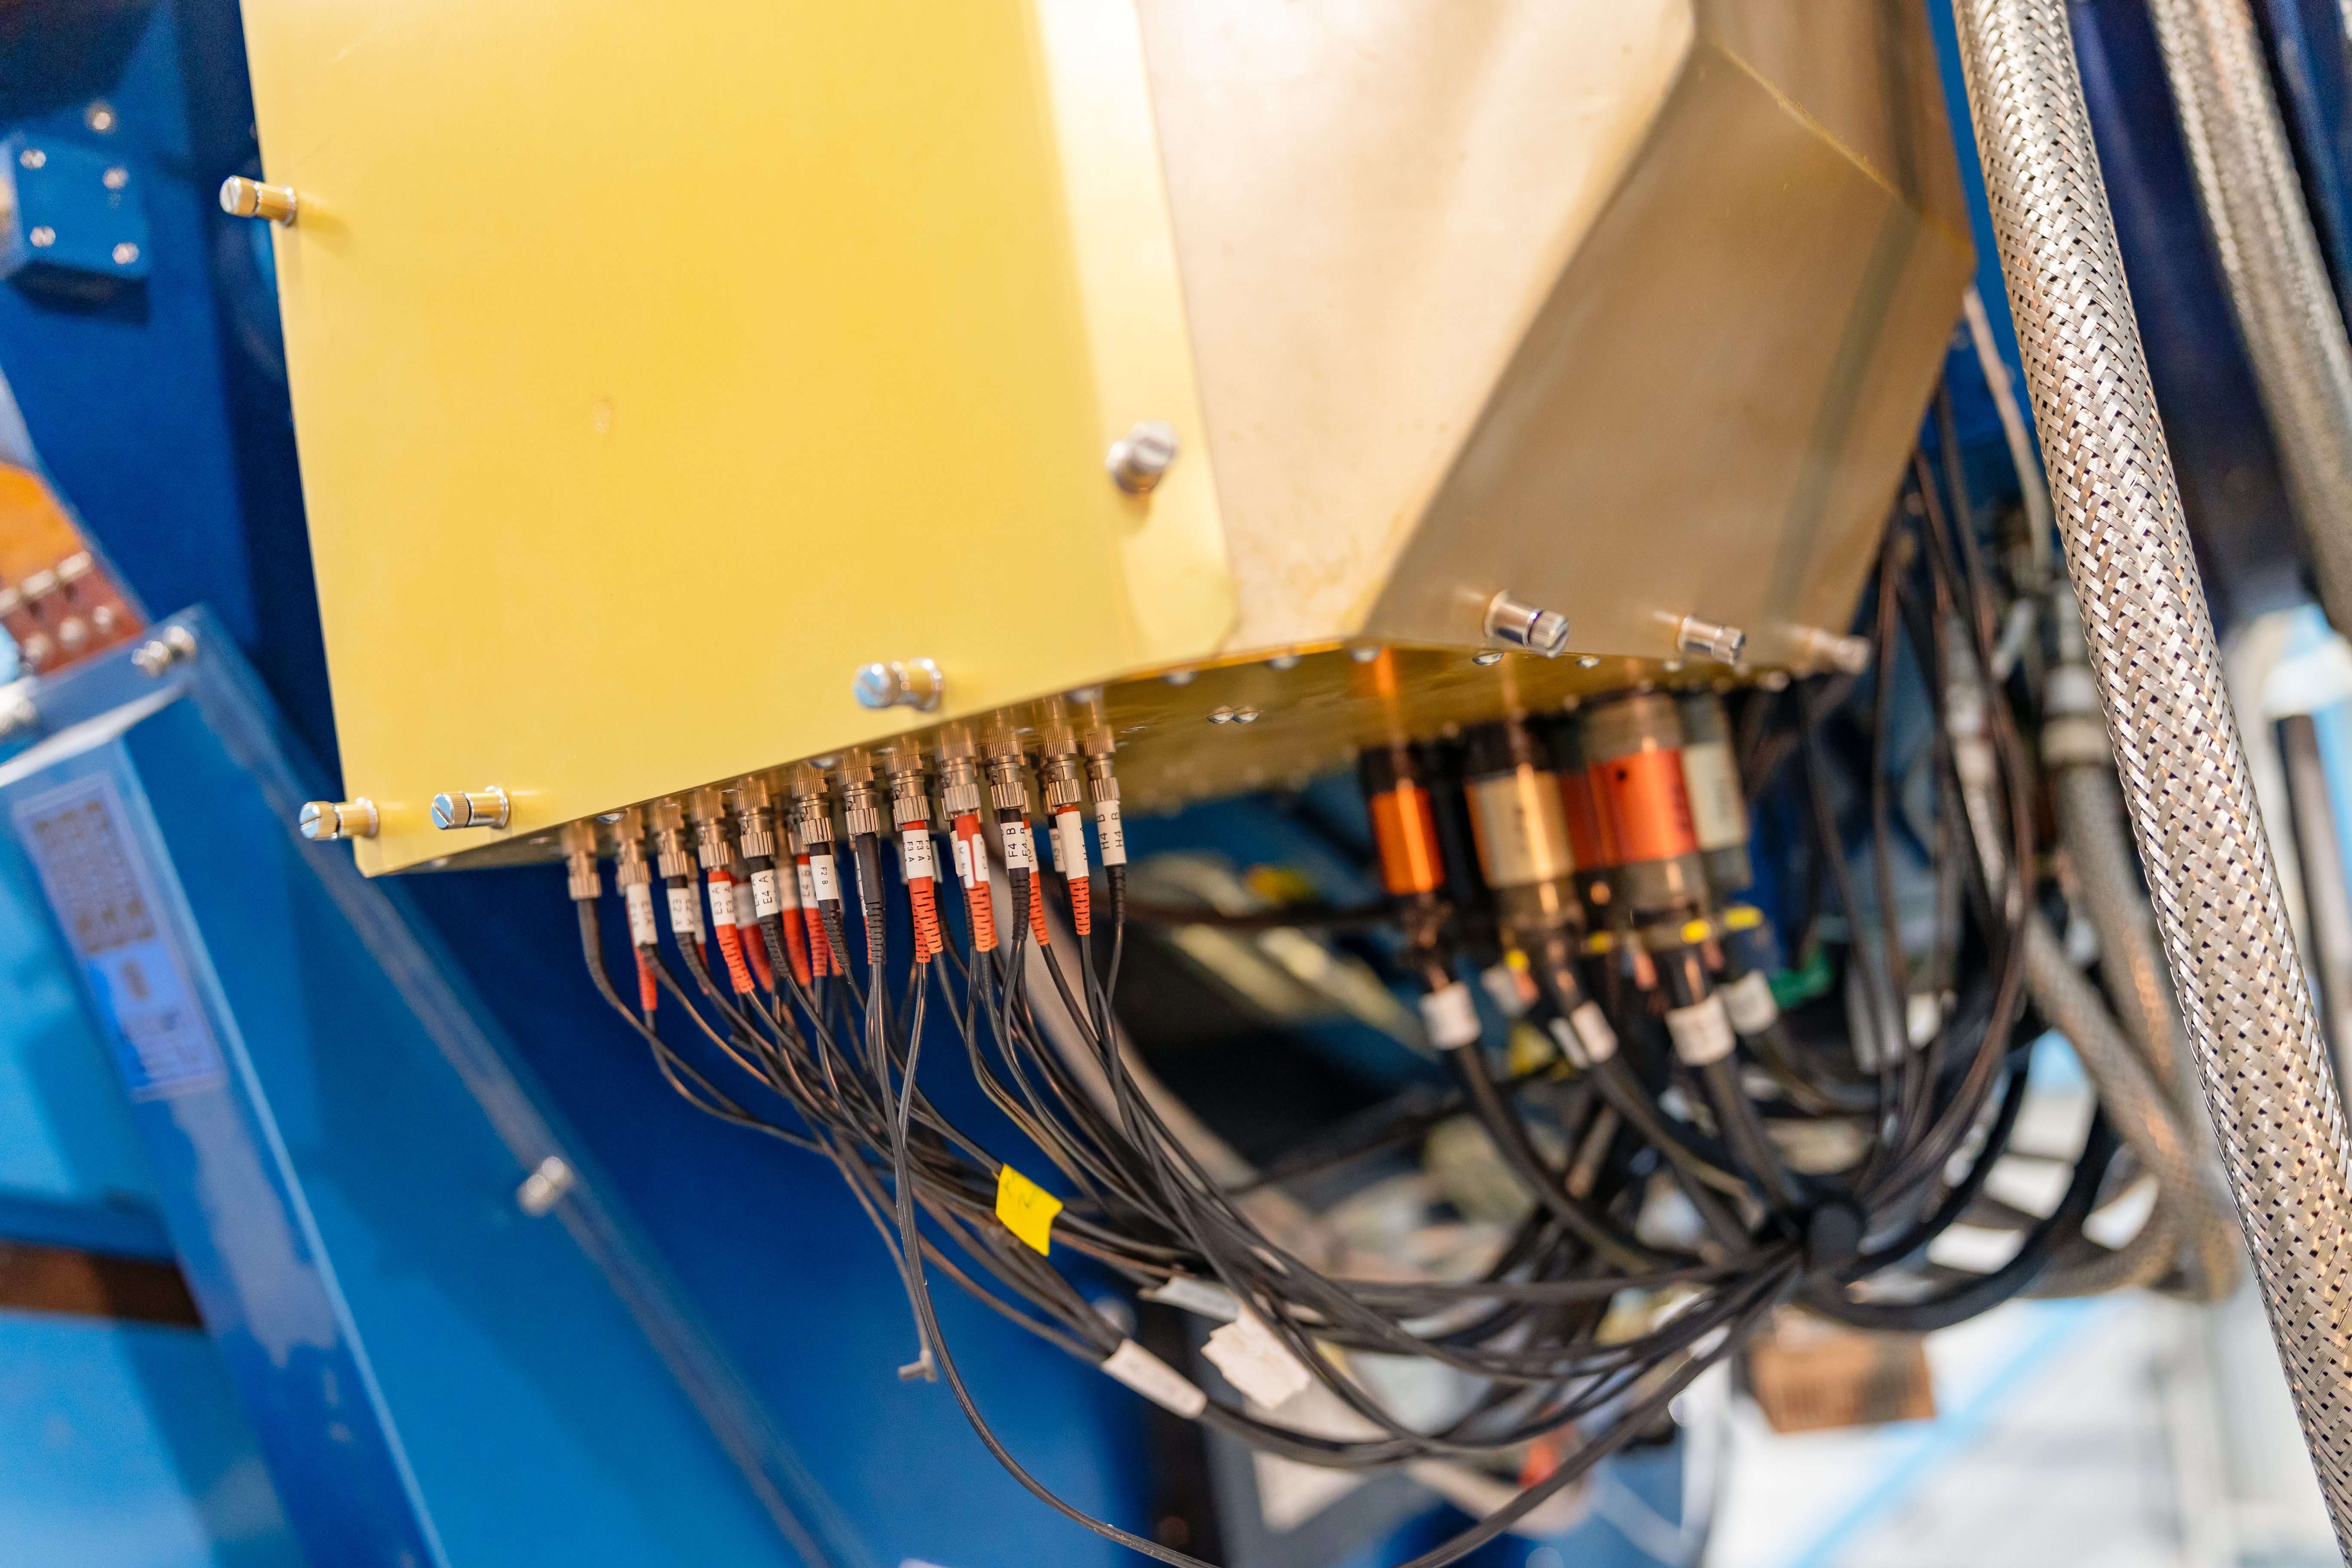

WIYN 3.5-meter Telescope Close-up

A close-up of the WIYN 3.5-meter Telescope located at Kitt Peak National Observatory (KPNO), a Program of NSF NOIRLab.

Credit: KPNO/NOIRLab/NSF/AURA/T. Slovinský